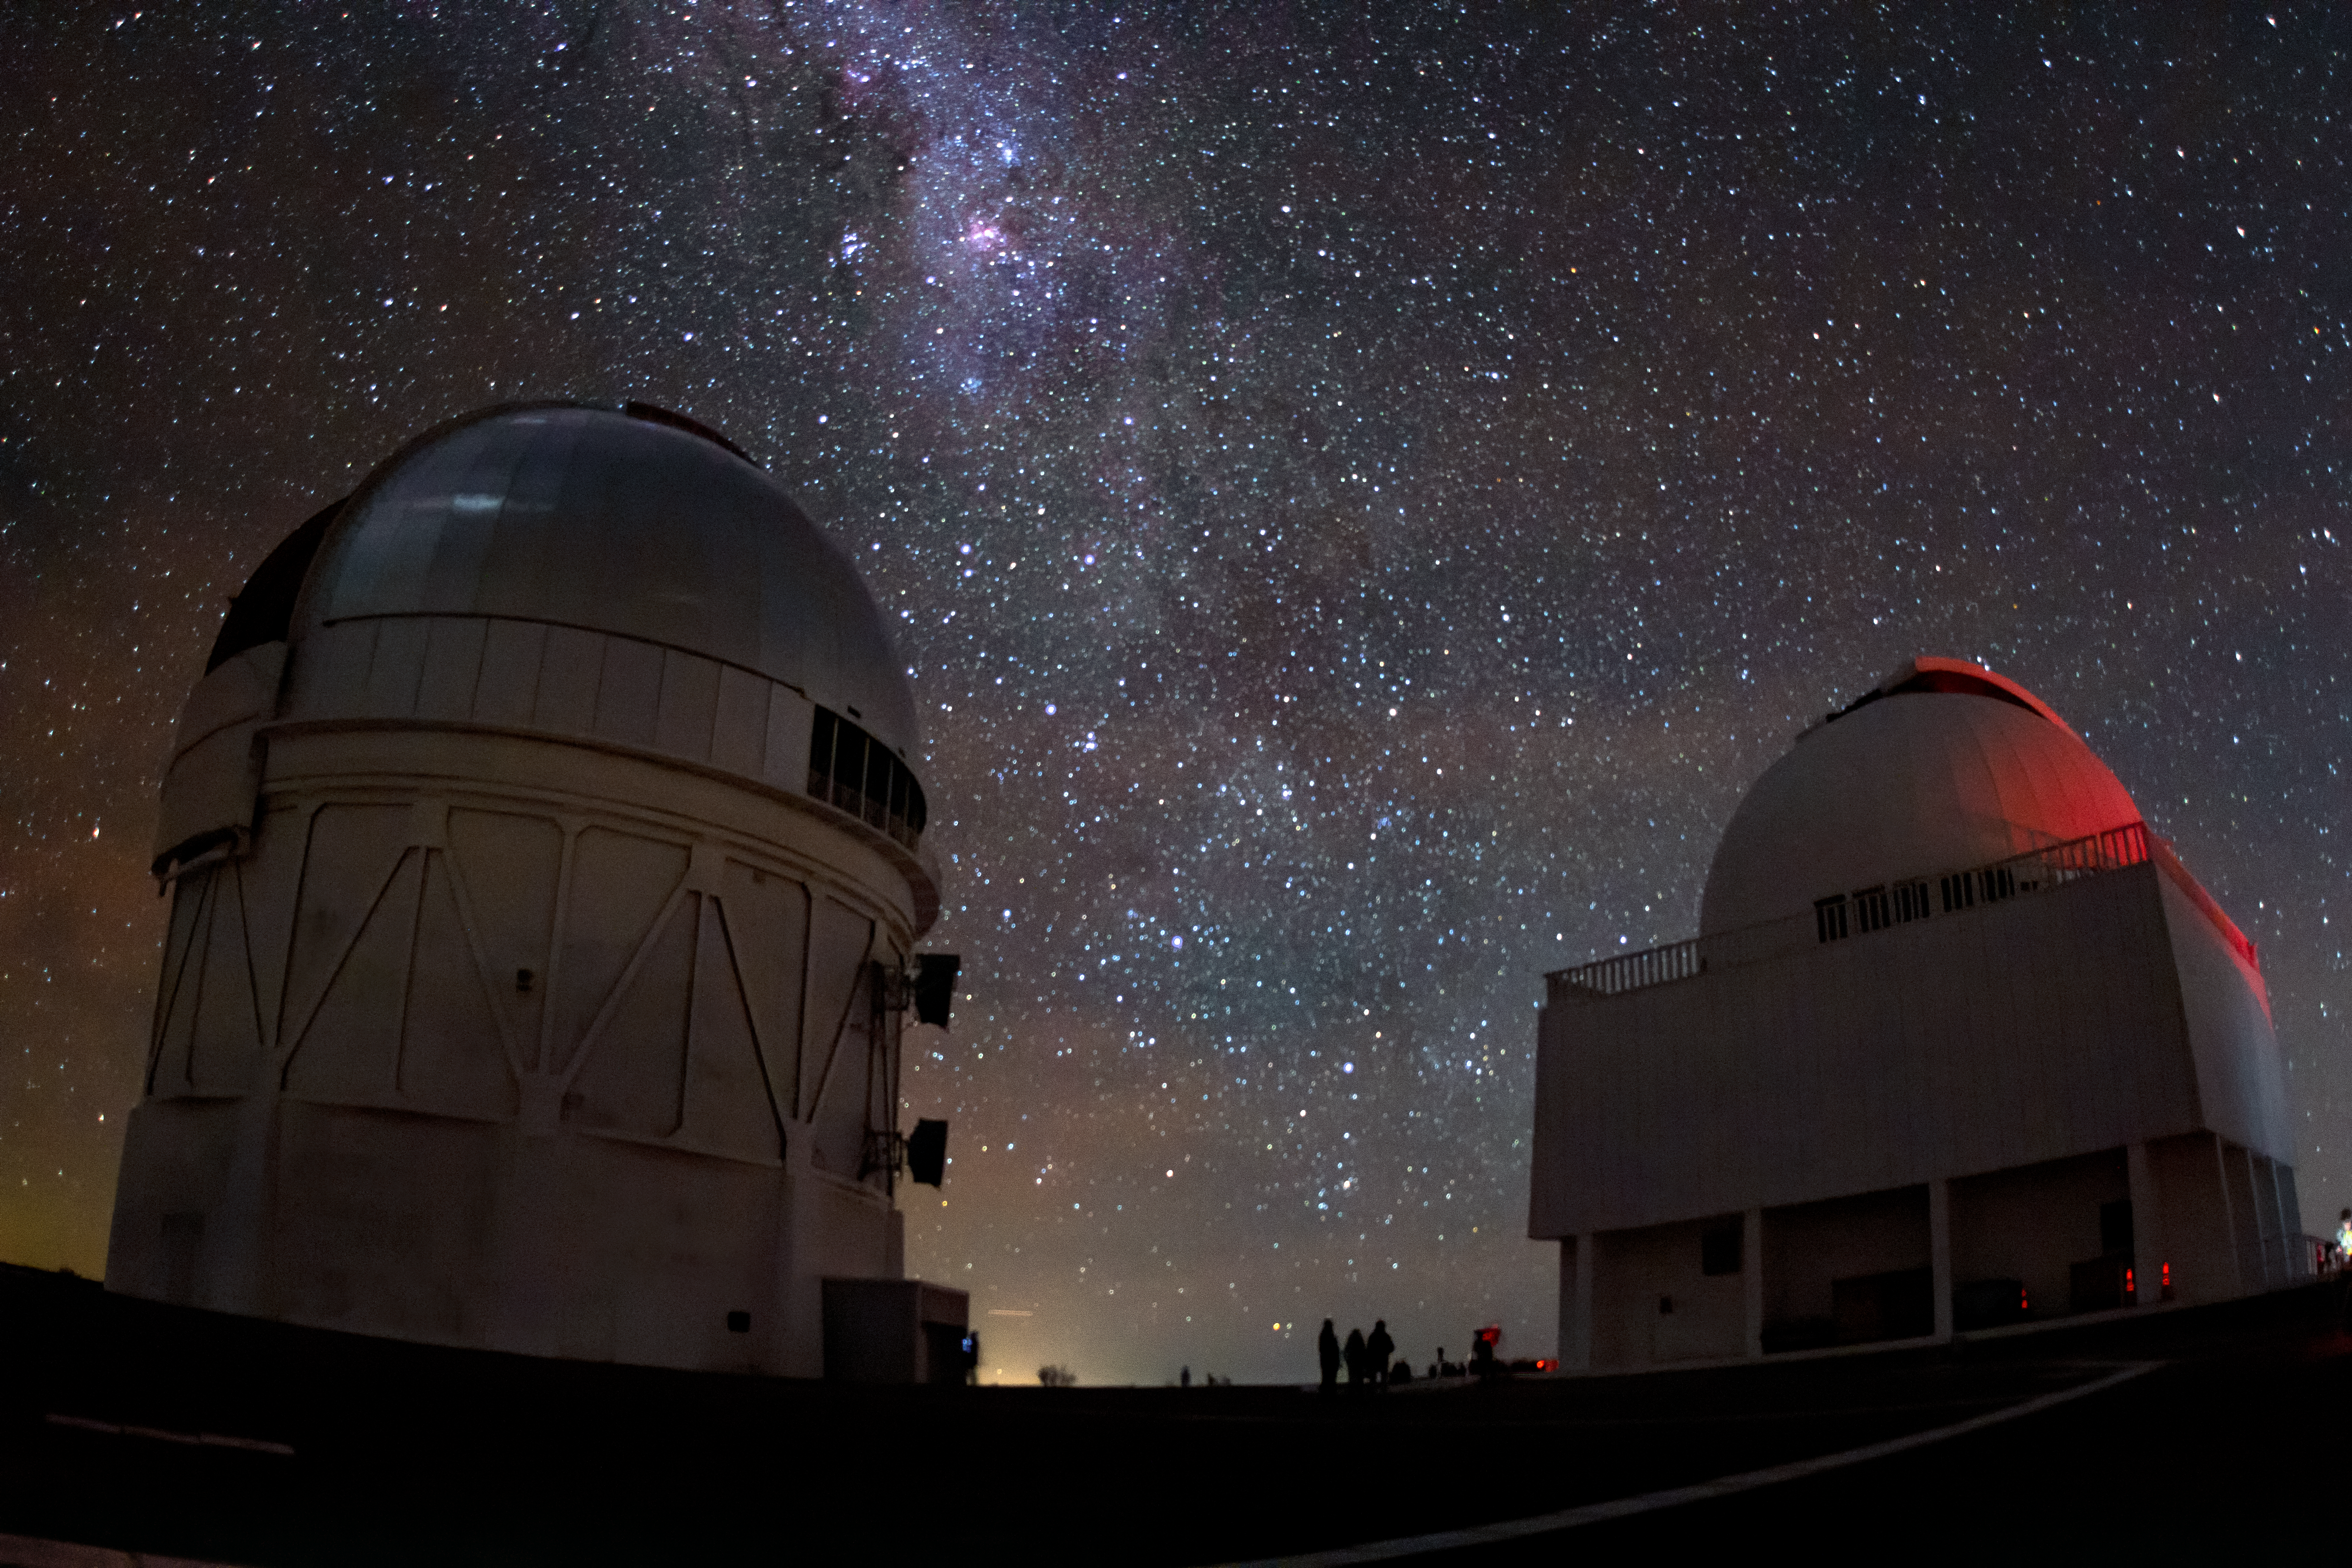

Gazing at the Milky Way

The Milky Way spills across the night sky above the Víctor M. Blanco 4-meter Telescope at the Cerro Tololo Inter-American Observatory (CTIO), a Program of NSF NOIRLab.

Credit: CTIO/NOIRLab/NSF/AURA